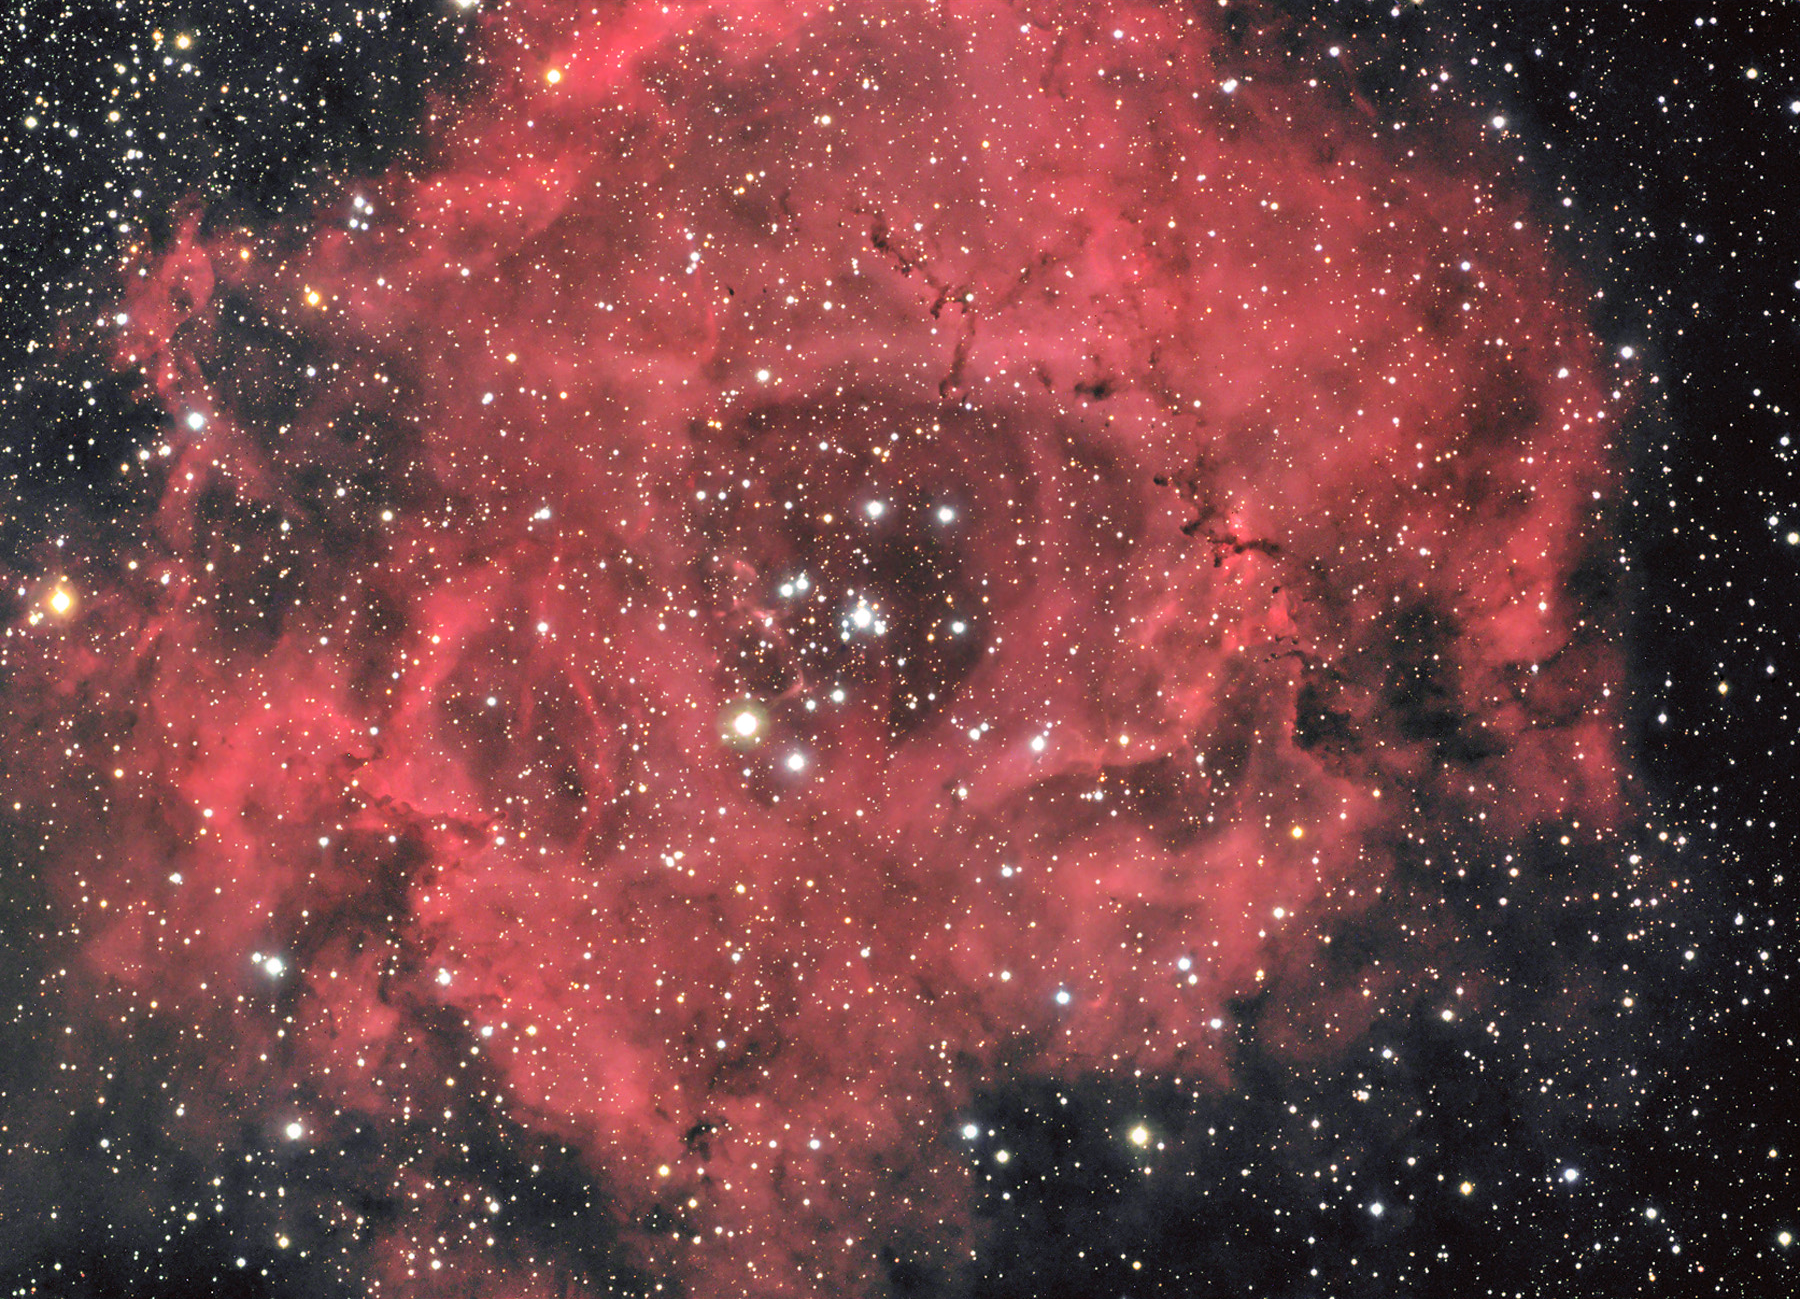

Rosette Nebula

The appropriately named Rosette nebula is, not unlike a newly bloomed flower, a place of newfound life. Many of the stars within this wreath of gas have just formed. Their energetic winds and emissions of UV radiation are quickly blowing away the surrounding clouds of gas to reveal a new cluster of stars. Many thicker parts of the cloud resist their ultimate demise, and remain in radial structures stubborn to relent to the impressive forces arrayed against them. The initial mass of gas clouds such as this determine how many stars are formed within. A very massive cloud will likely form many stars. Here, the stars in the heart of the Rosette nebula are blowing away the building blocks of more stars and have halted most other star formation. However, there are many globules of gas (Bok Globules) that may contain individual stars still in the process of forming. A high resolution image of one of these regions in Hydrogen-alpha light can be seen by looking at this detail image of the Rosette nebula.

This image was taken as part of Advanced Observing Program (AOP) program at Kitt Peak Visitor Center during 2014.

Credit: KPNO/NOIRLab/NSF/AURA/Walter Mulligan/Flynn Haase